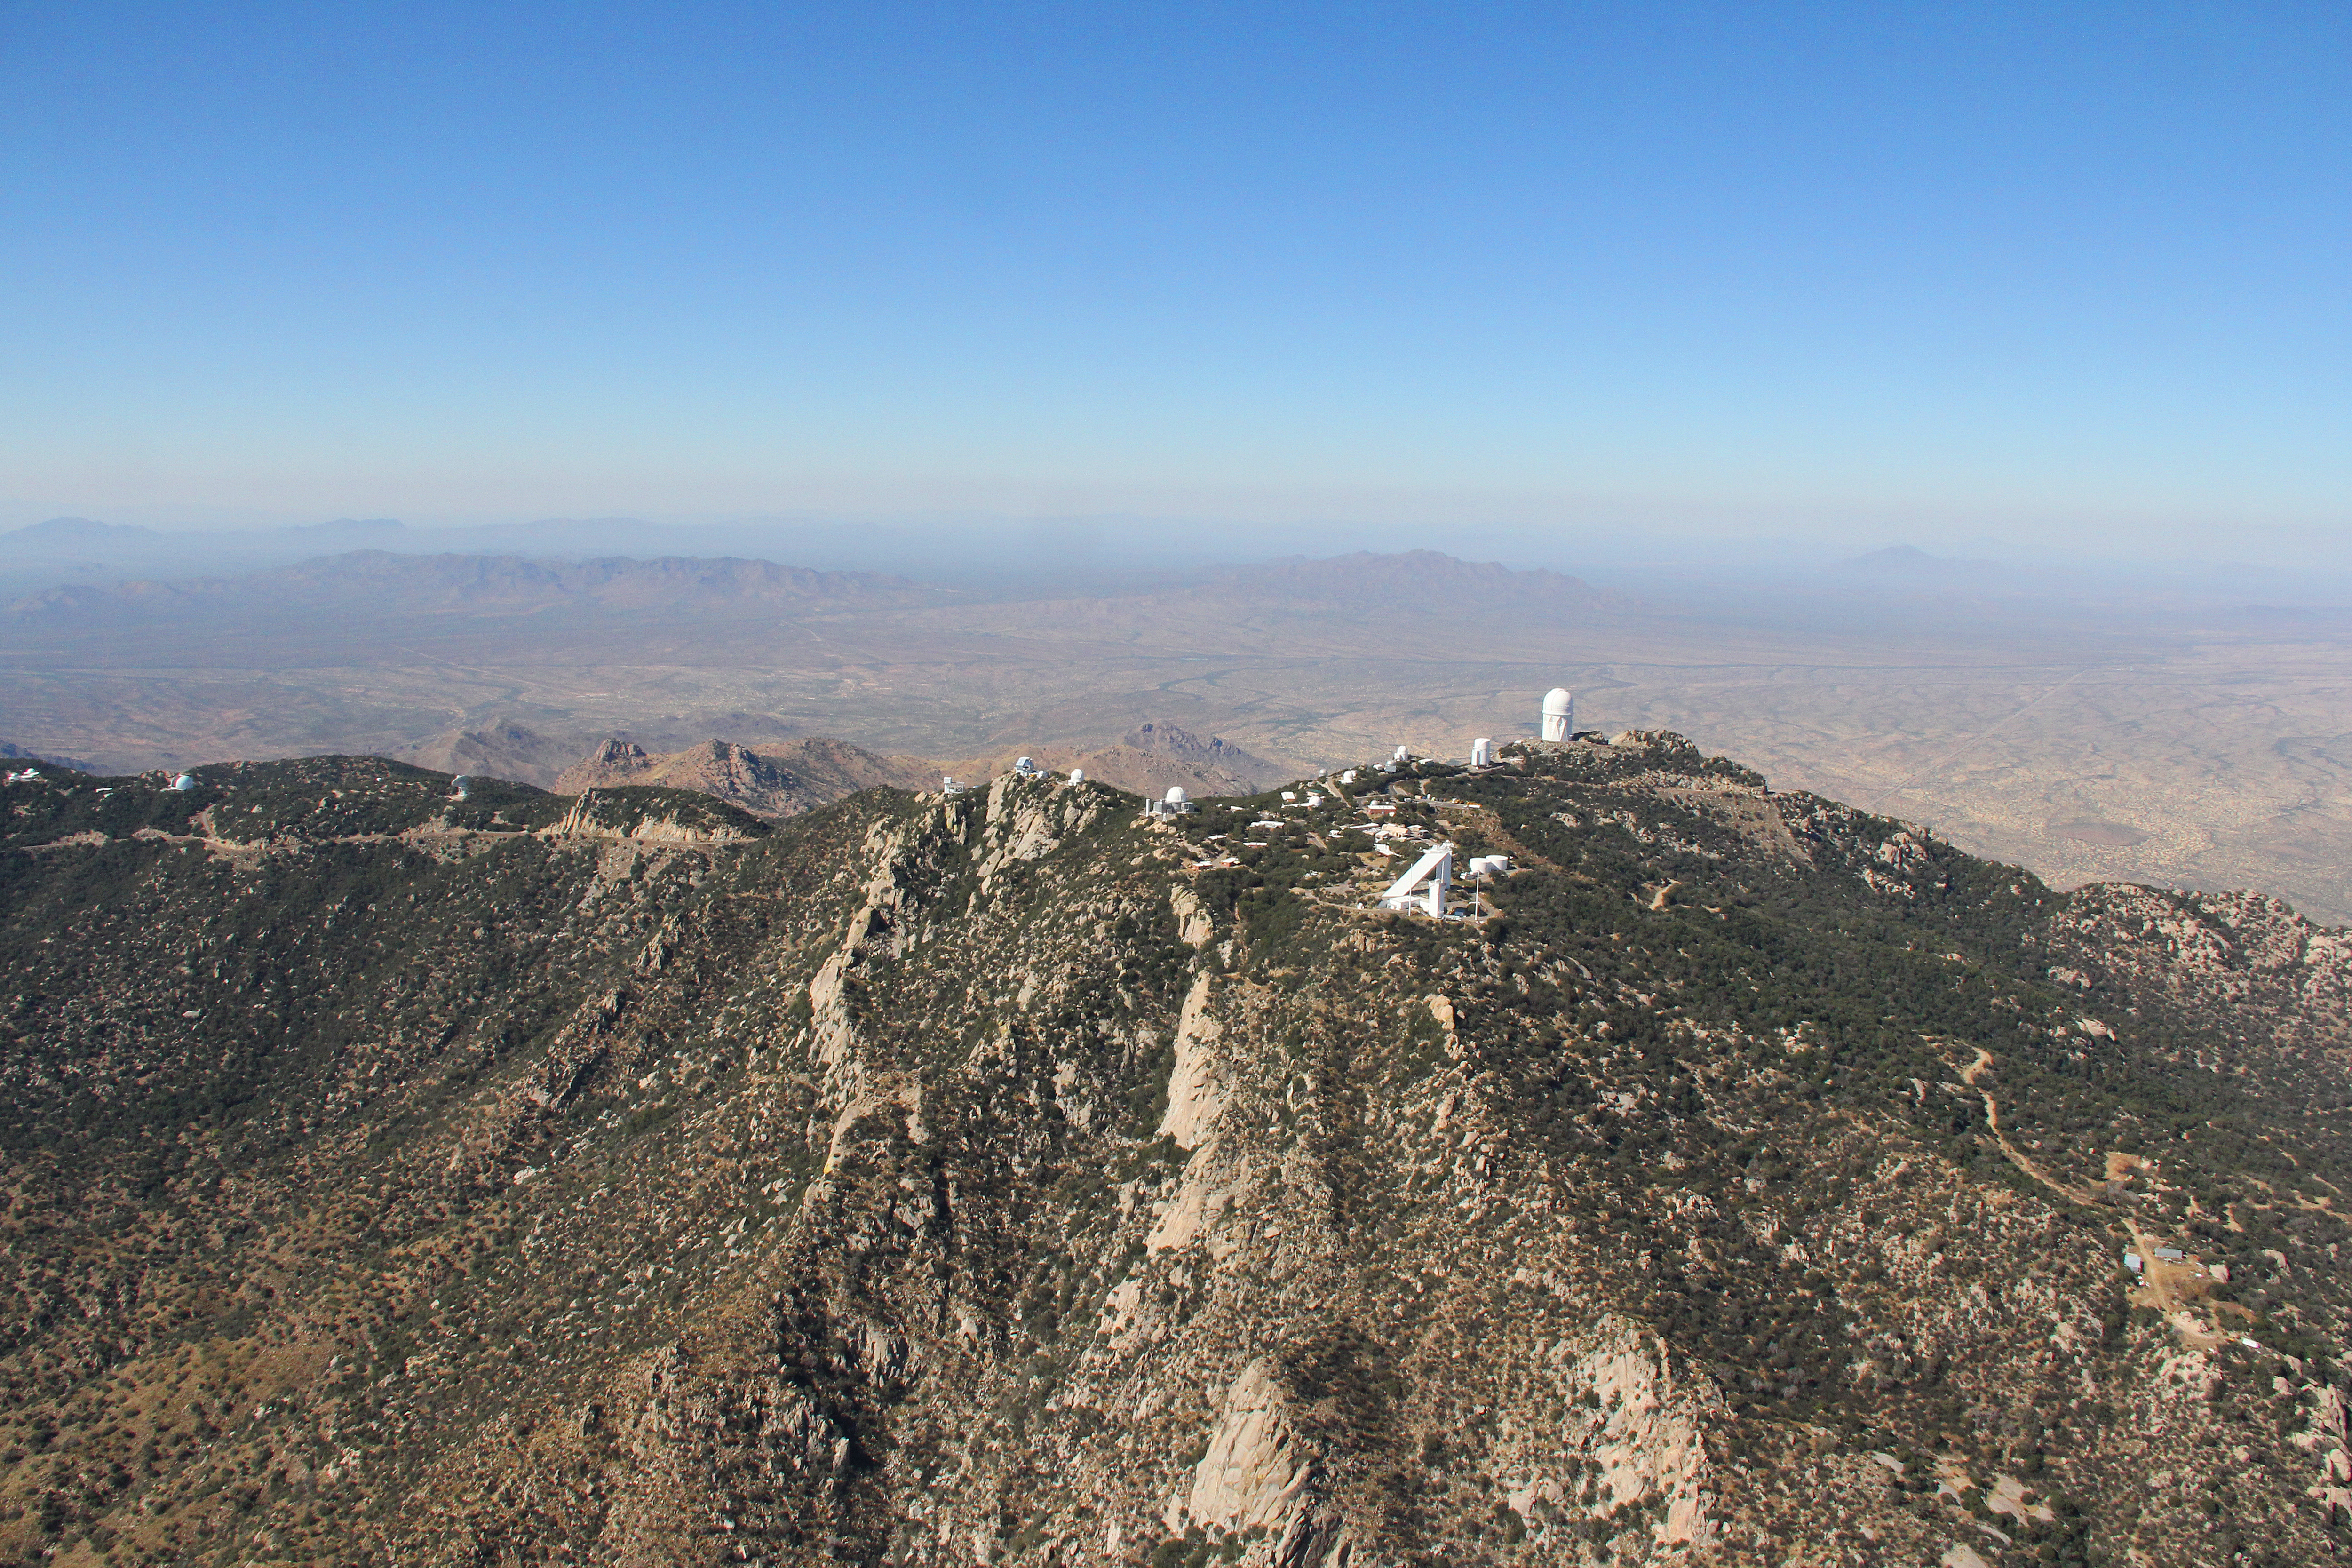

Aerial view of Kitt Peak National Observatory, 29 October 2012

Aerial view of Kitt Peak National Observatory, from 29 October 2012.

Credit: P. Marenfeld/NOIRLab/NSF/AURA/ and E. Acosta/Vera C. Rubin Observatory/ NOIRLab/ NSF/ AURA